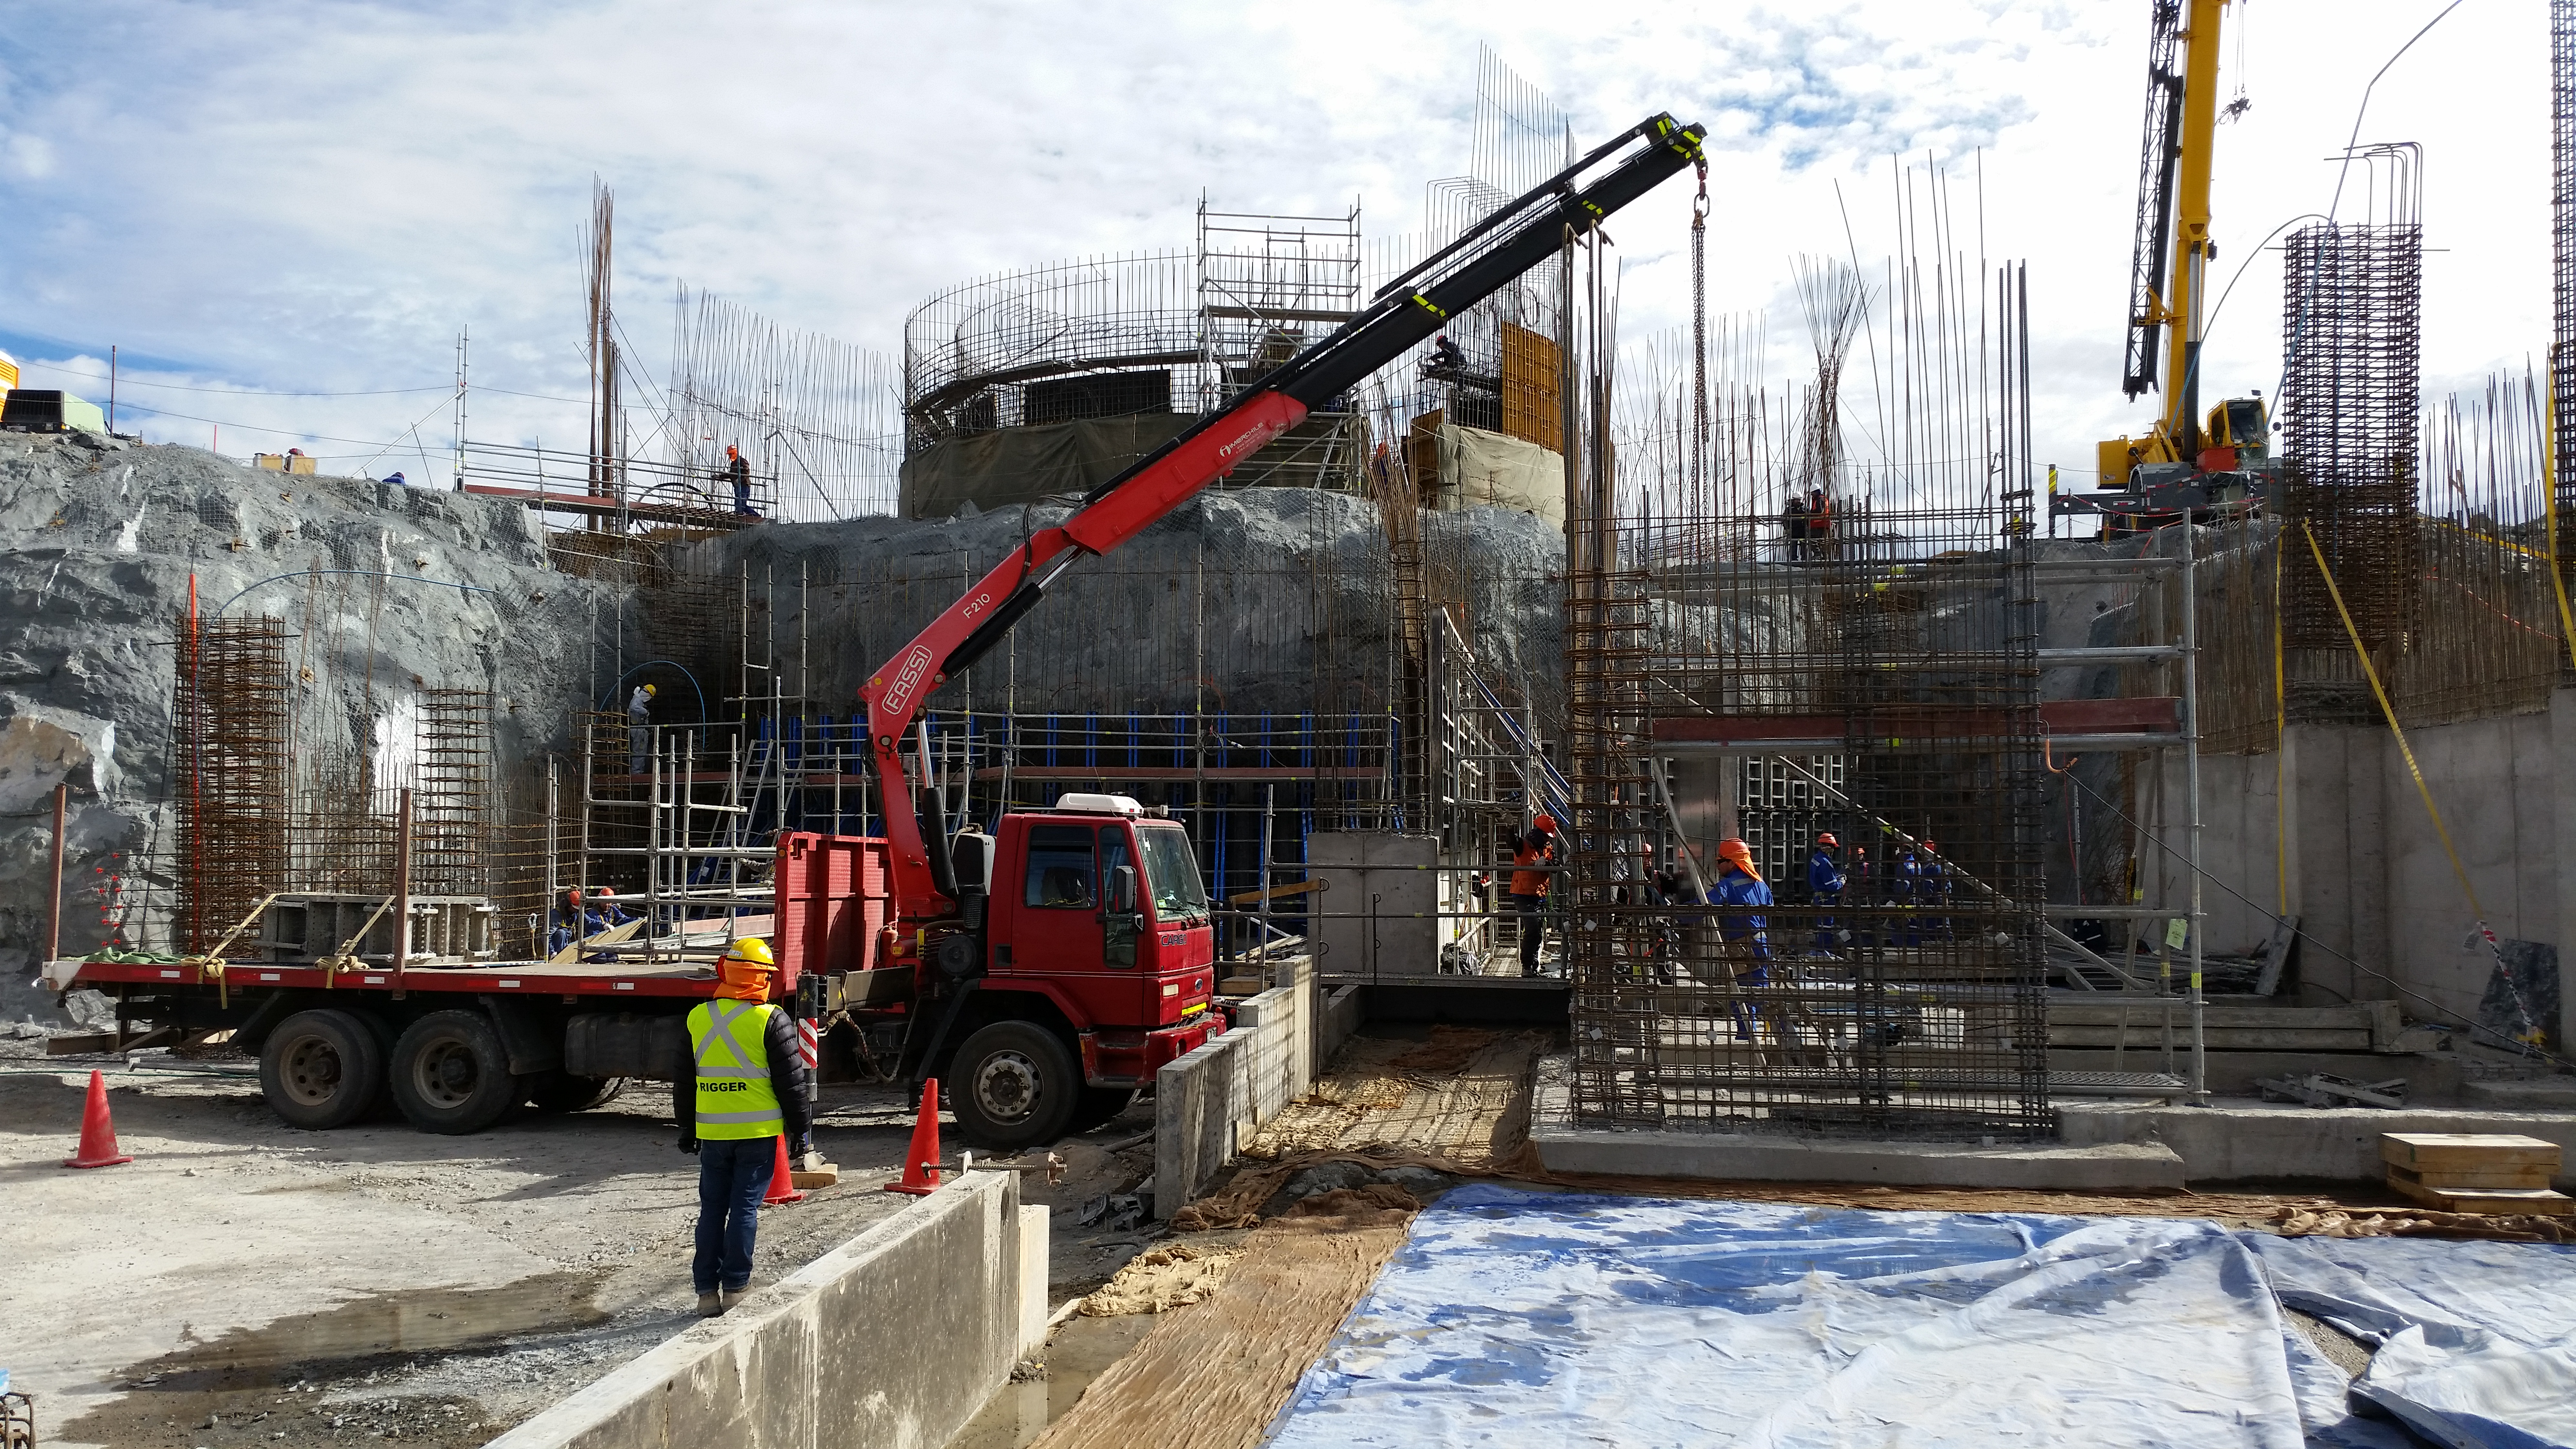

View

View from Calibration Hill. Lower enclosure, first 2.7 meters height of concrete H30 done. Pier, first 2.1 meters height of concrete H40 done. Second level installation of the molds begins. High concentration of work at the lower enclosure base and elevator shaft.

Credit: Rubin Observatory/NSF/AURA